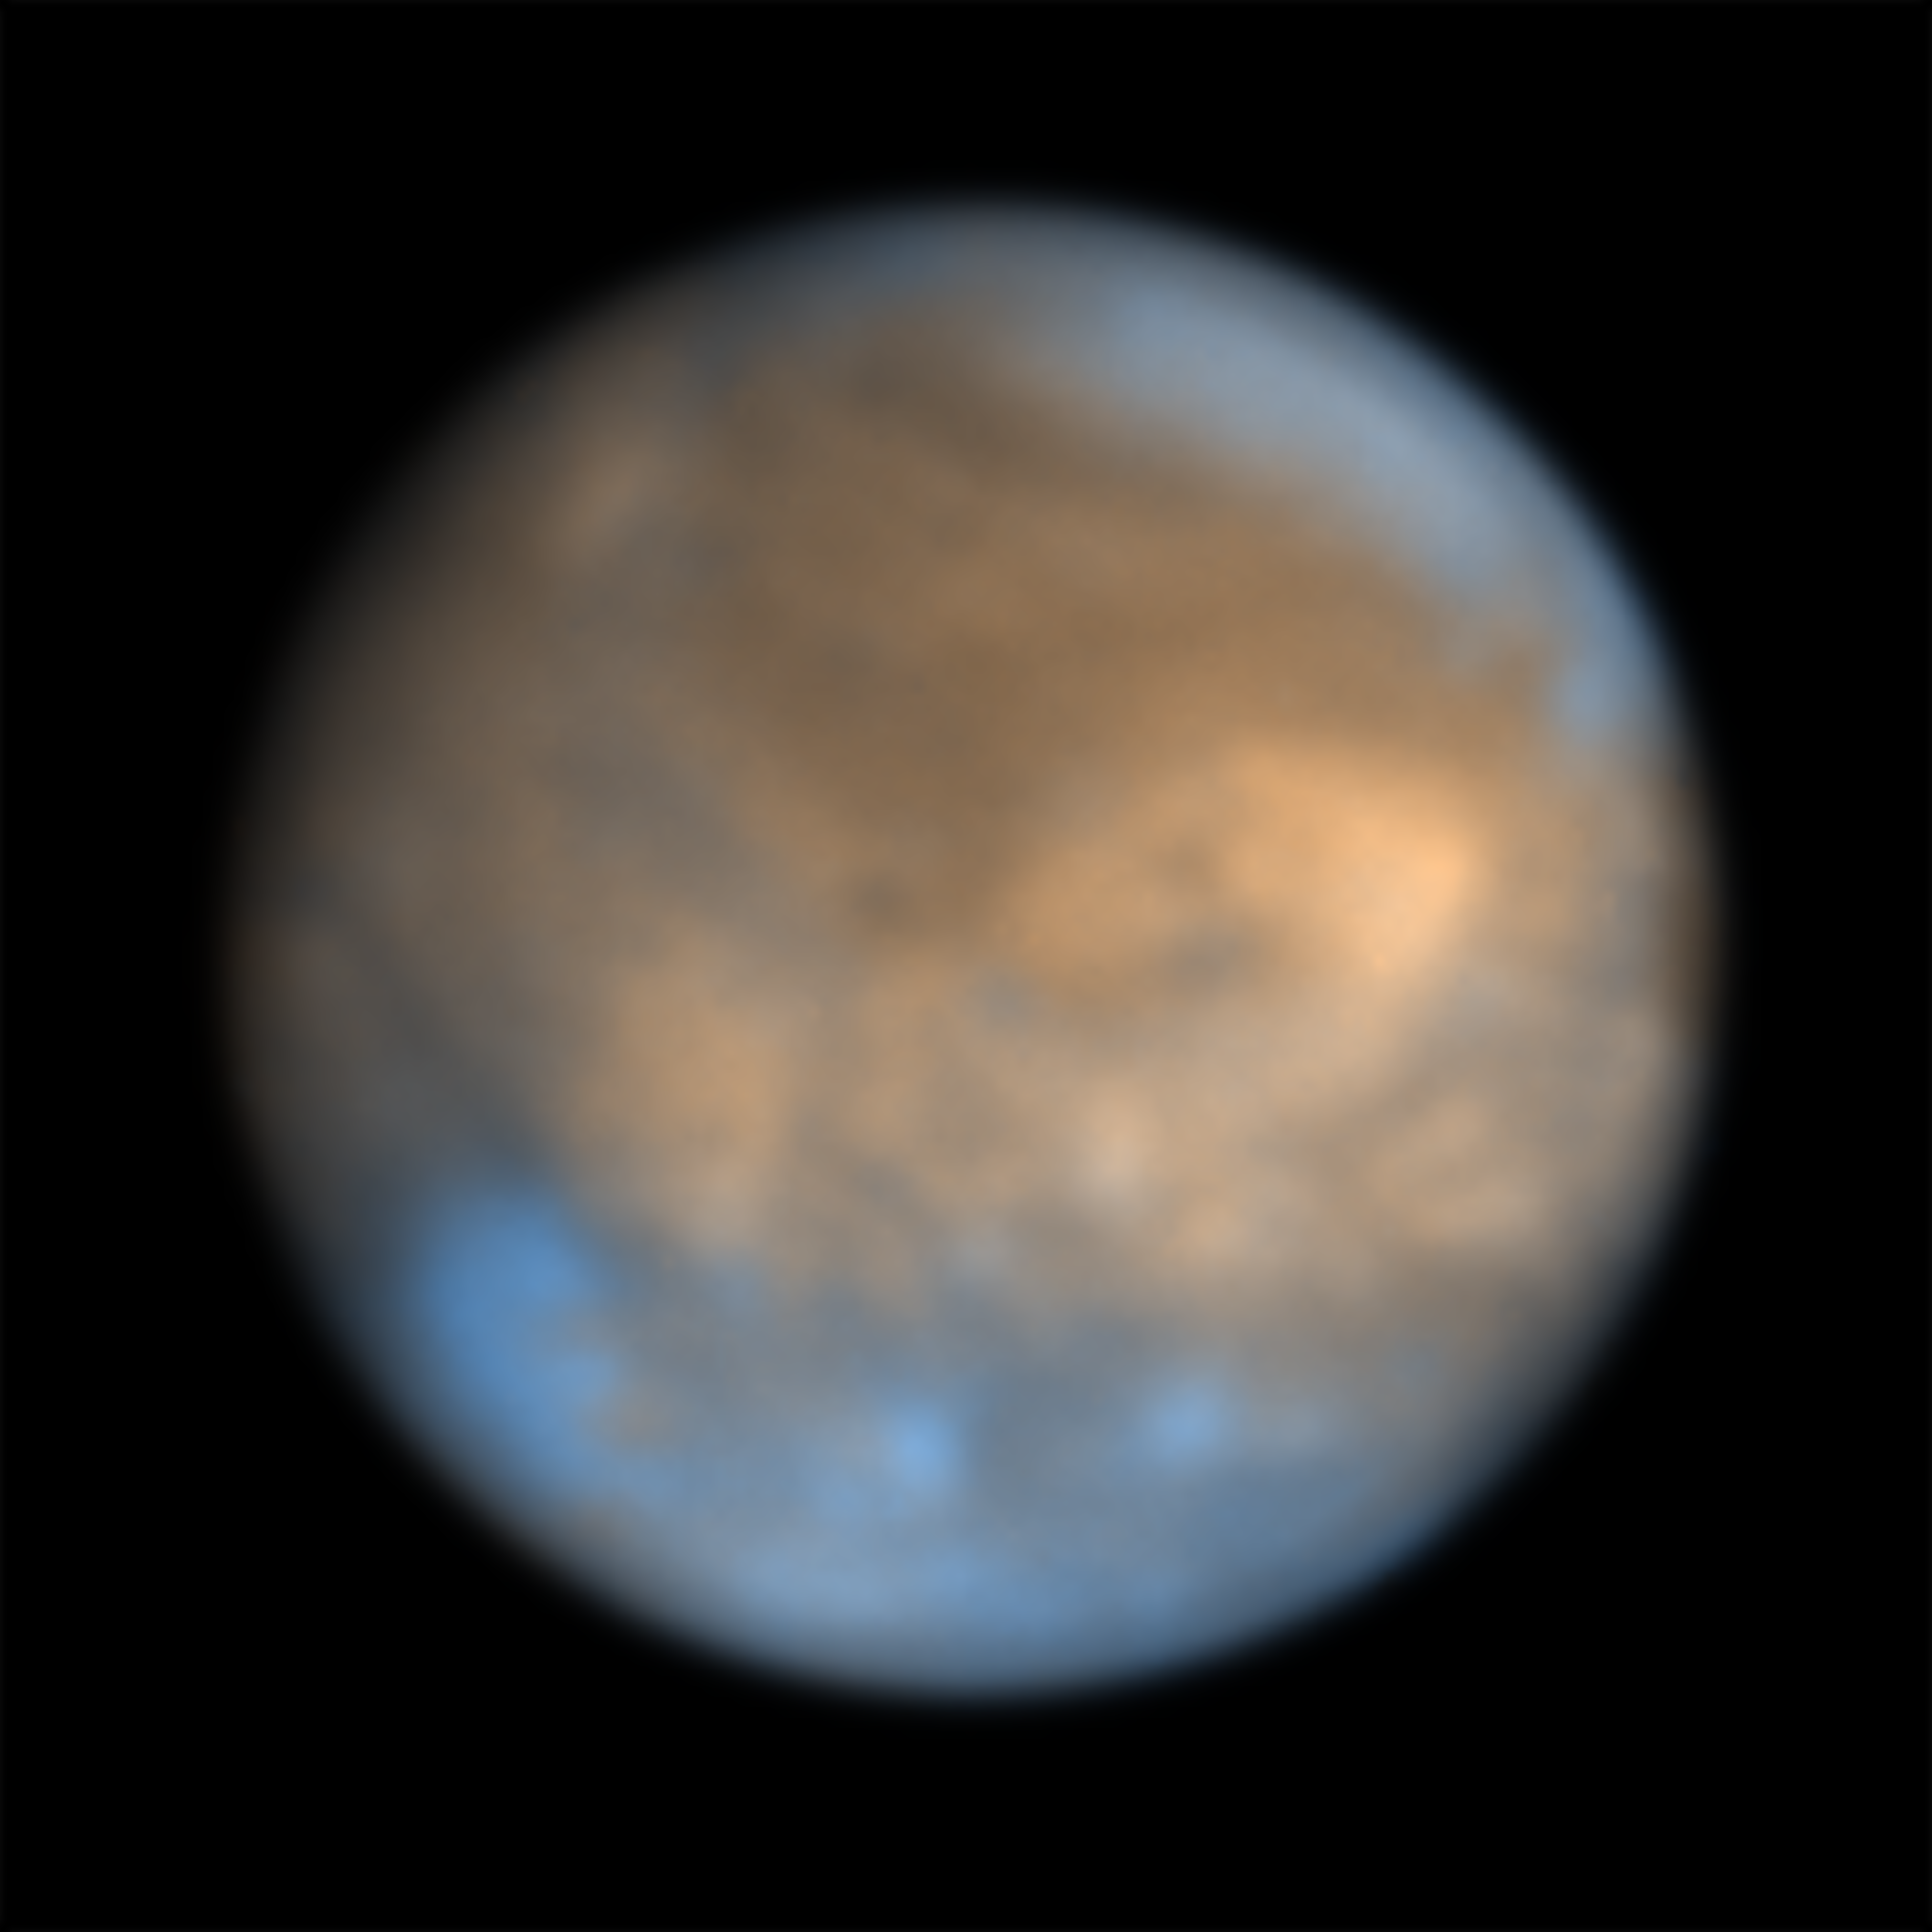

The moon Ganymede seen by SPHERE

This image shows Jupiter’s icy moon Ganymede captured in February 2015 in the infrared using the SPHERE instrument on ESO’s Very Large Telescope. The different coloured regions provide clues to the composition and history of the moon. The bright regions, that consist mainly of water in the form of ice with hints of various salts, are believed to have formed more recently than the older darker patches, whose composition still remains a mystery.

For more information about the science behind this image check this Picture of the Week.

Credit: ESO/King & Fletcher